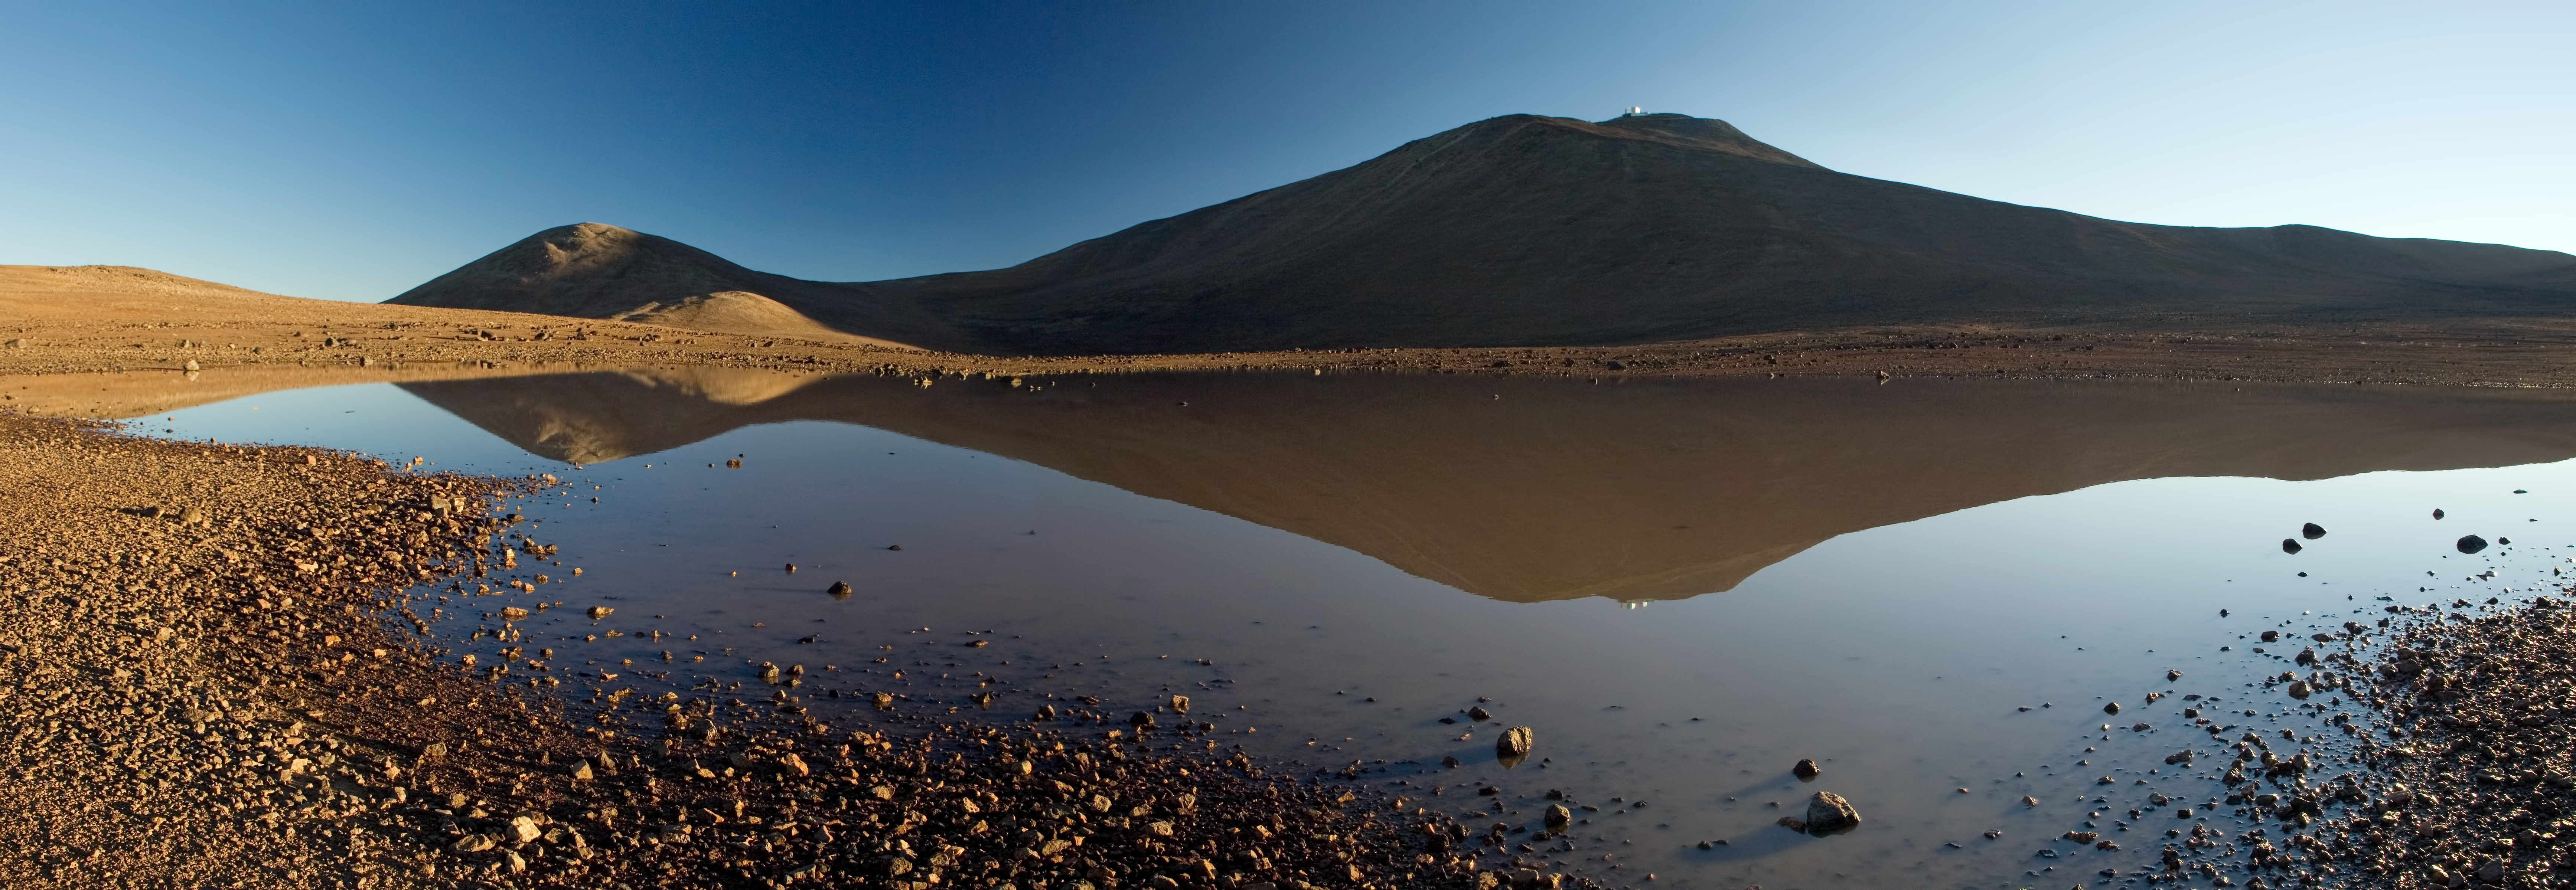

Reflections of Paranal

In this image we see a rare sight — water in the Atacama Desert! Reflected on the water’s calm surface we can see the familiar sight of Cerro Paranal, home to ESO’s Paranal Observatory.

This desert is one of the driest and most inhospitable places on Earth. The average rainfall in the Cerro Paranal region is less than 10 millimetres per year, indicating that this photograph was taken just after a period of rare rainfall in the area. Soon after the image was taken, the temporary lagoon evaporated swiftly, leaving the valley floor as dry and desiccated as ever.

However, what is arguably bad for the minimal flora and fauna of the region is excellent for astronomers. The lack of rainclouds and the dry air allow Paranal astronomers to observe all year round. With over 300 clear nights per year, the Atacama Desert is one of the best sites in the world for astronomy, almost always offering an uninterrupted view of the cosmos.

This image was taken by ESO Photo Ambassador Gerhard Hüdepohl.

Credit: ESO/G. Hüdepohl (atacamaphoto.com)